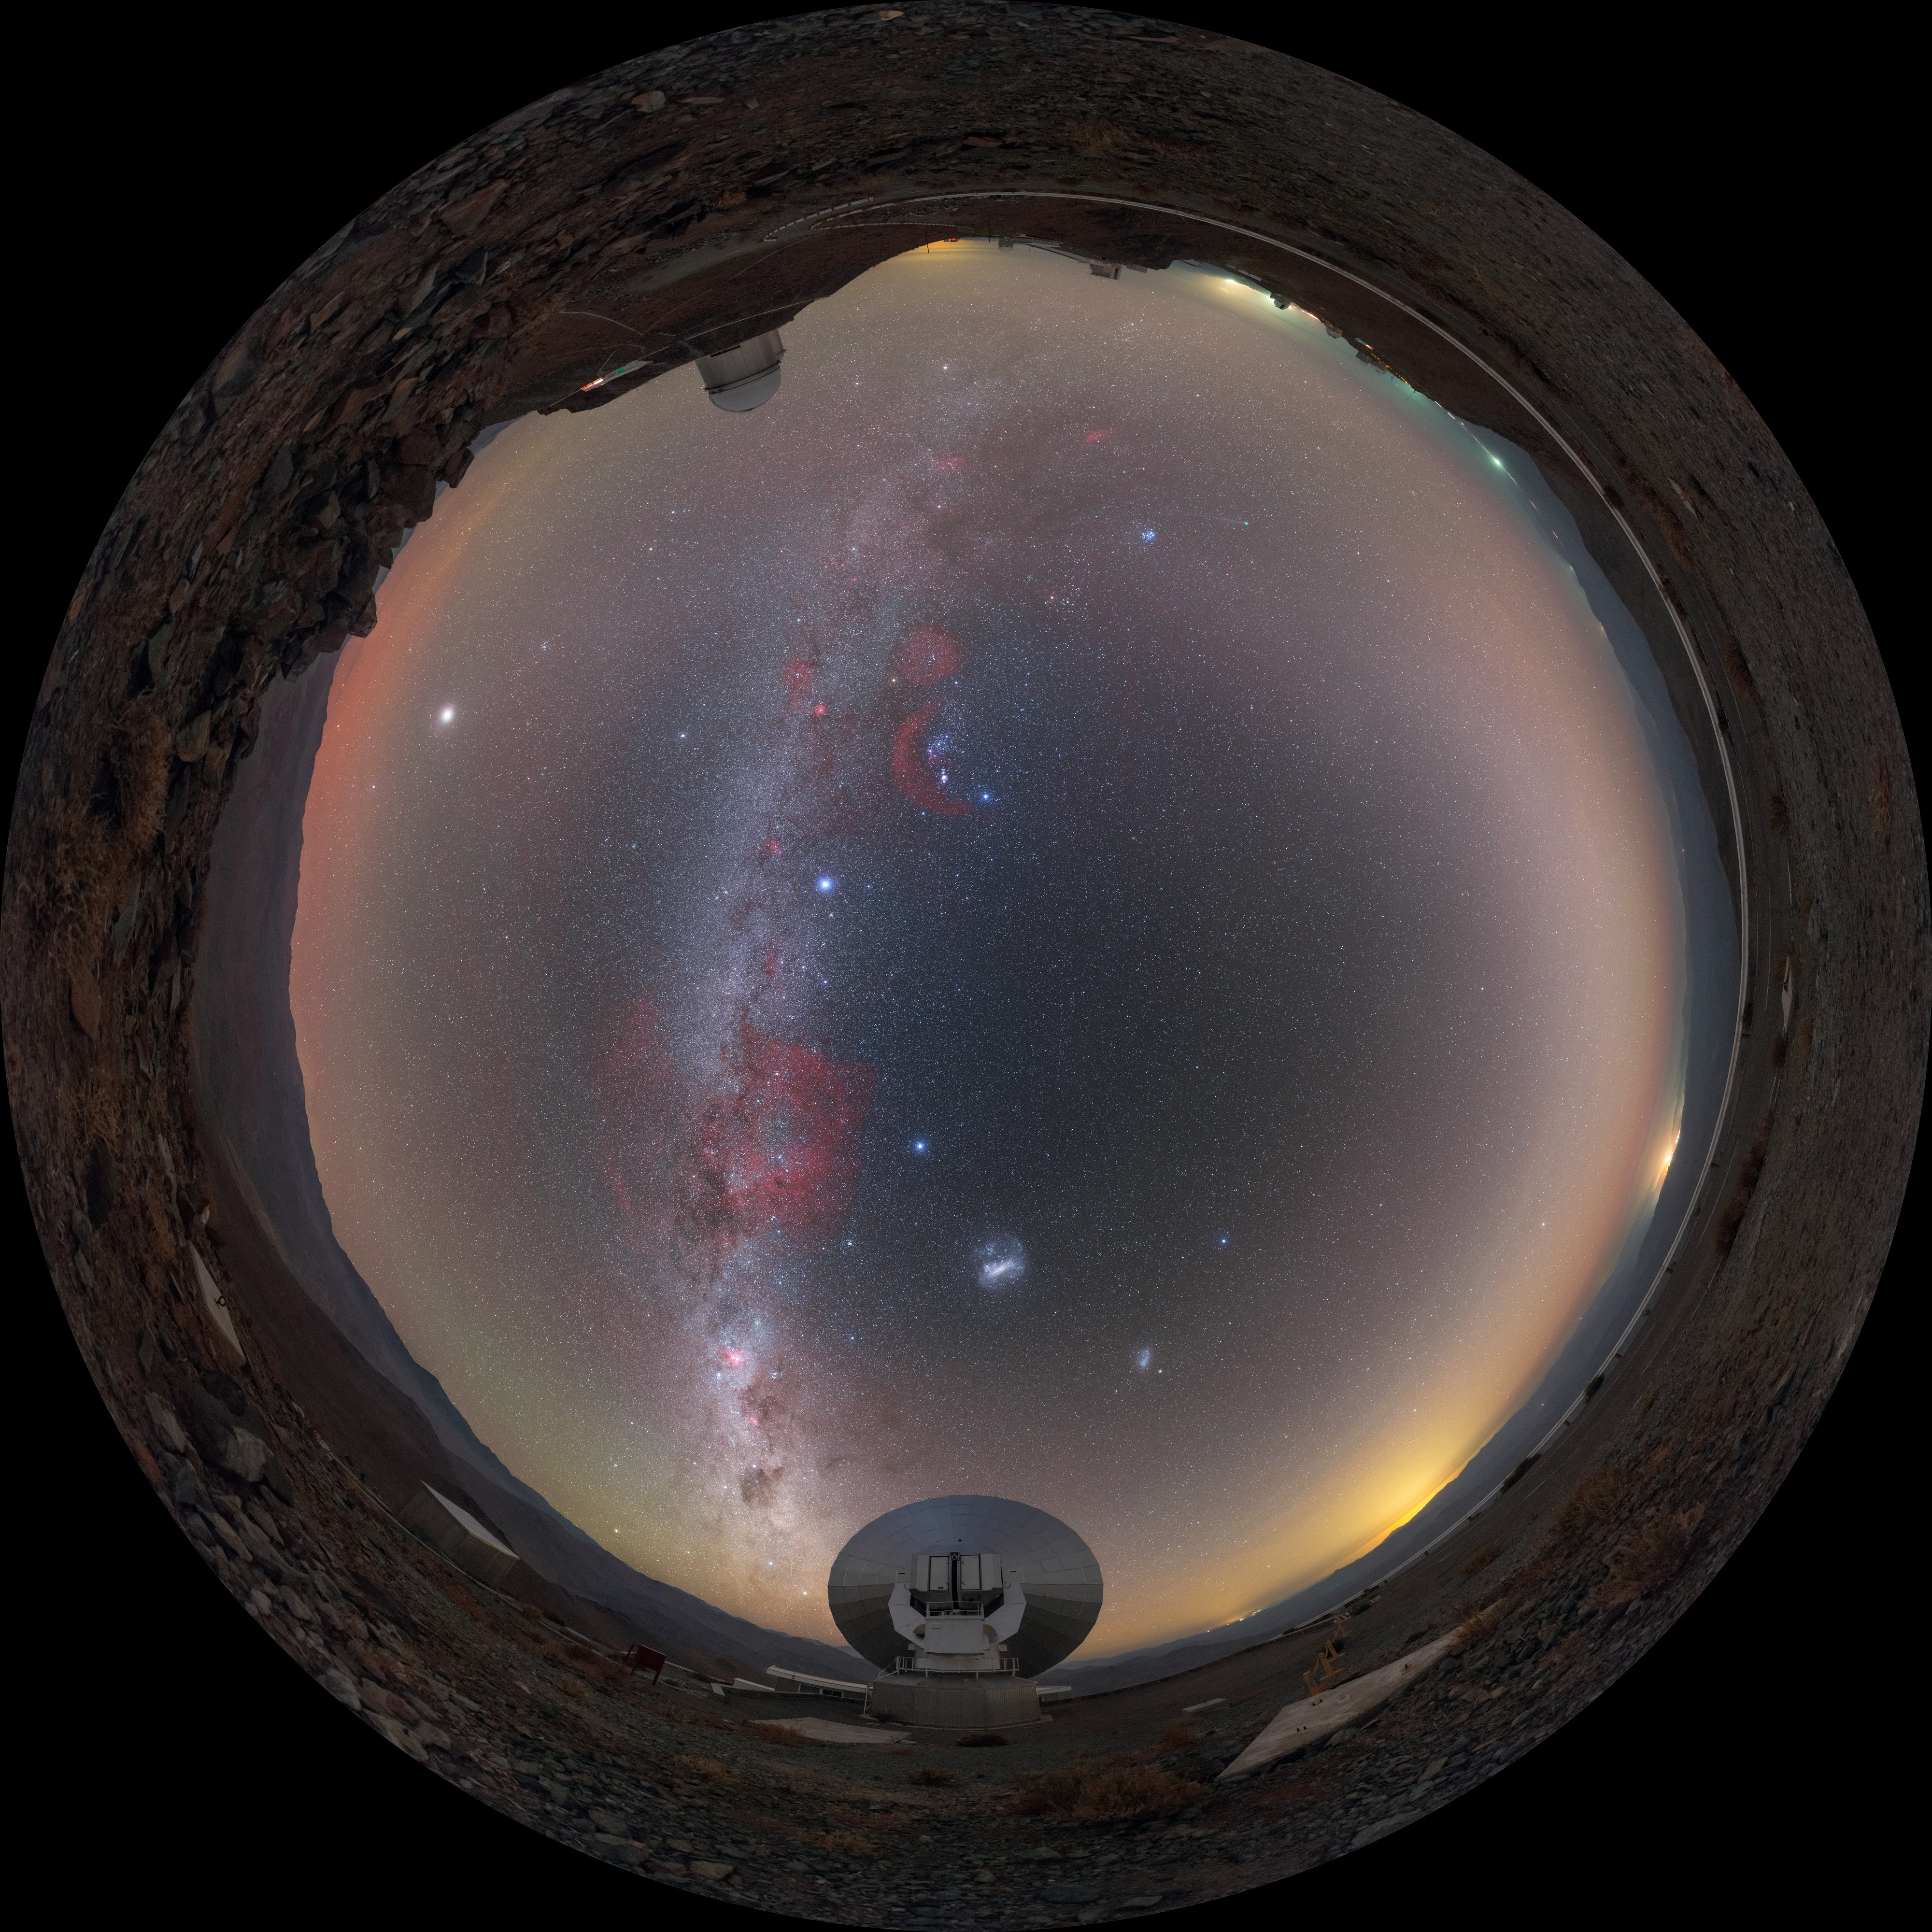

Night sky at La Silla

ESO's La Silla Observatory is the home to ground breaking technology and research. To achieve such optimal observing conditions, the site is very isolated at the outskirts of the Chilean Atacama Desert. This distinctive panorama has been extended from equirectangular with blacks to 360 x 180 degrees. It shows the La Silla site, with the stunning detail of the stars splashed across the sky.

Credit: ESO/P. Horálek